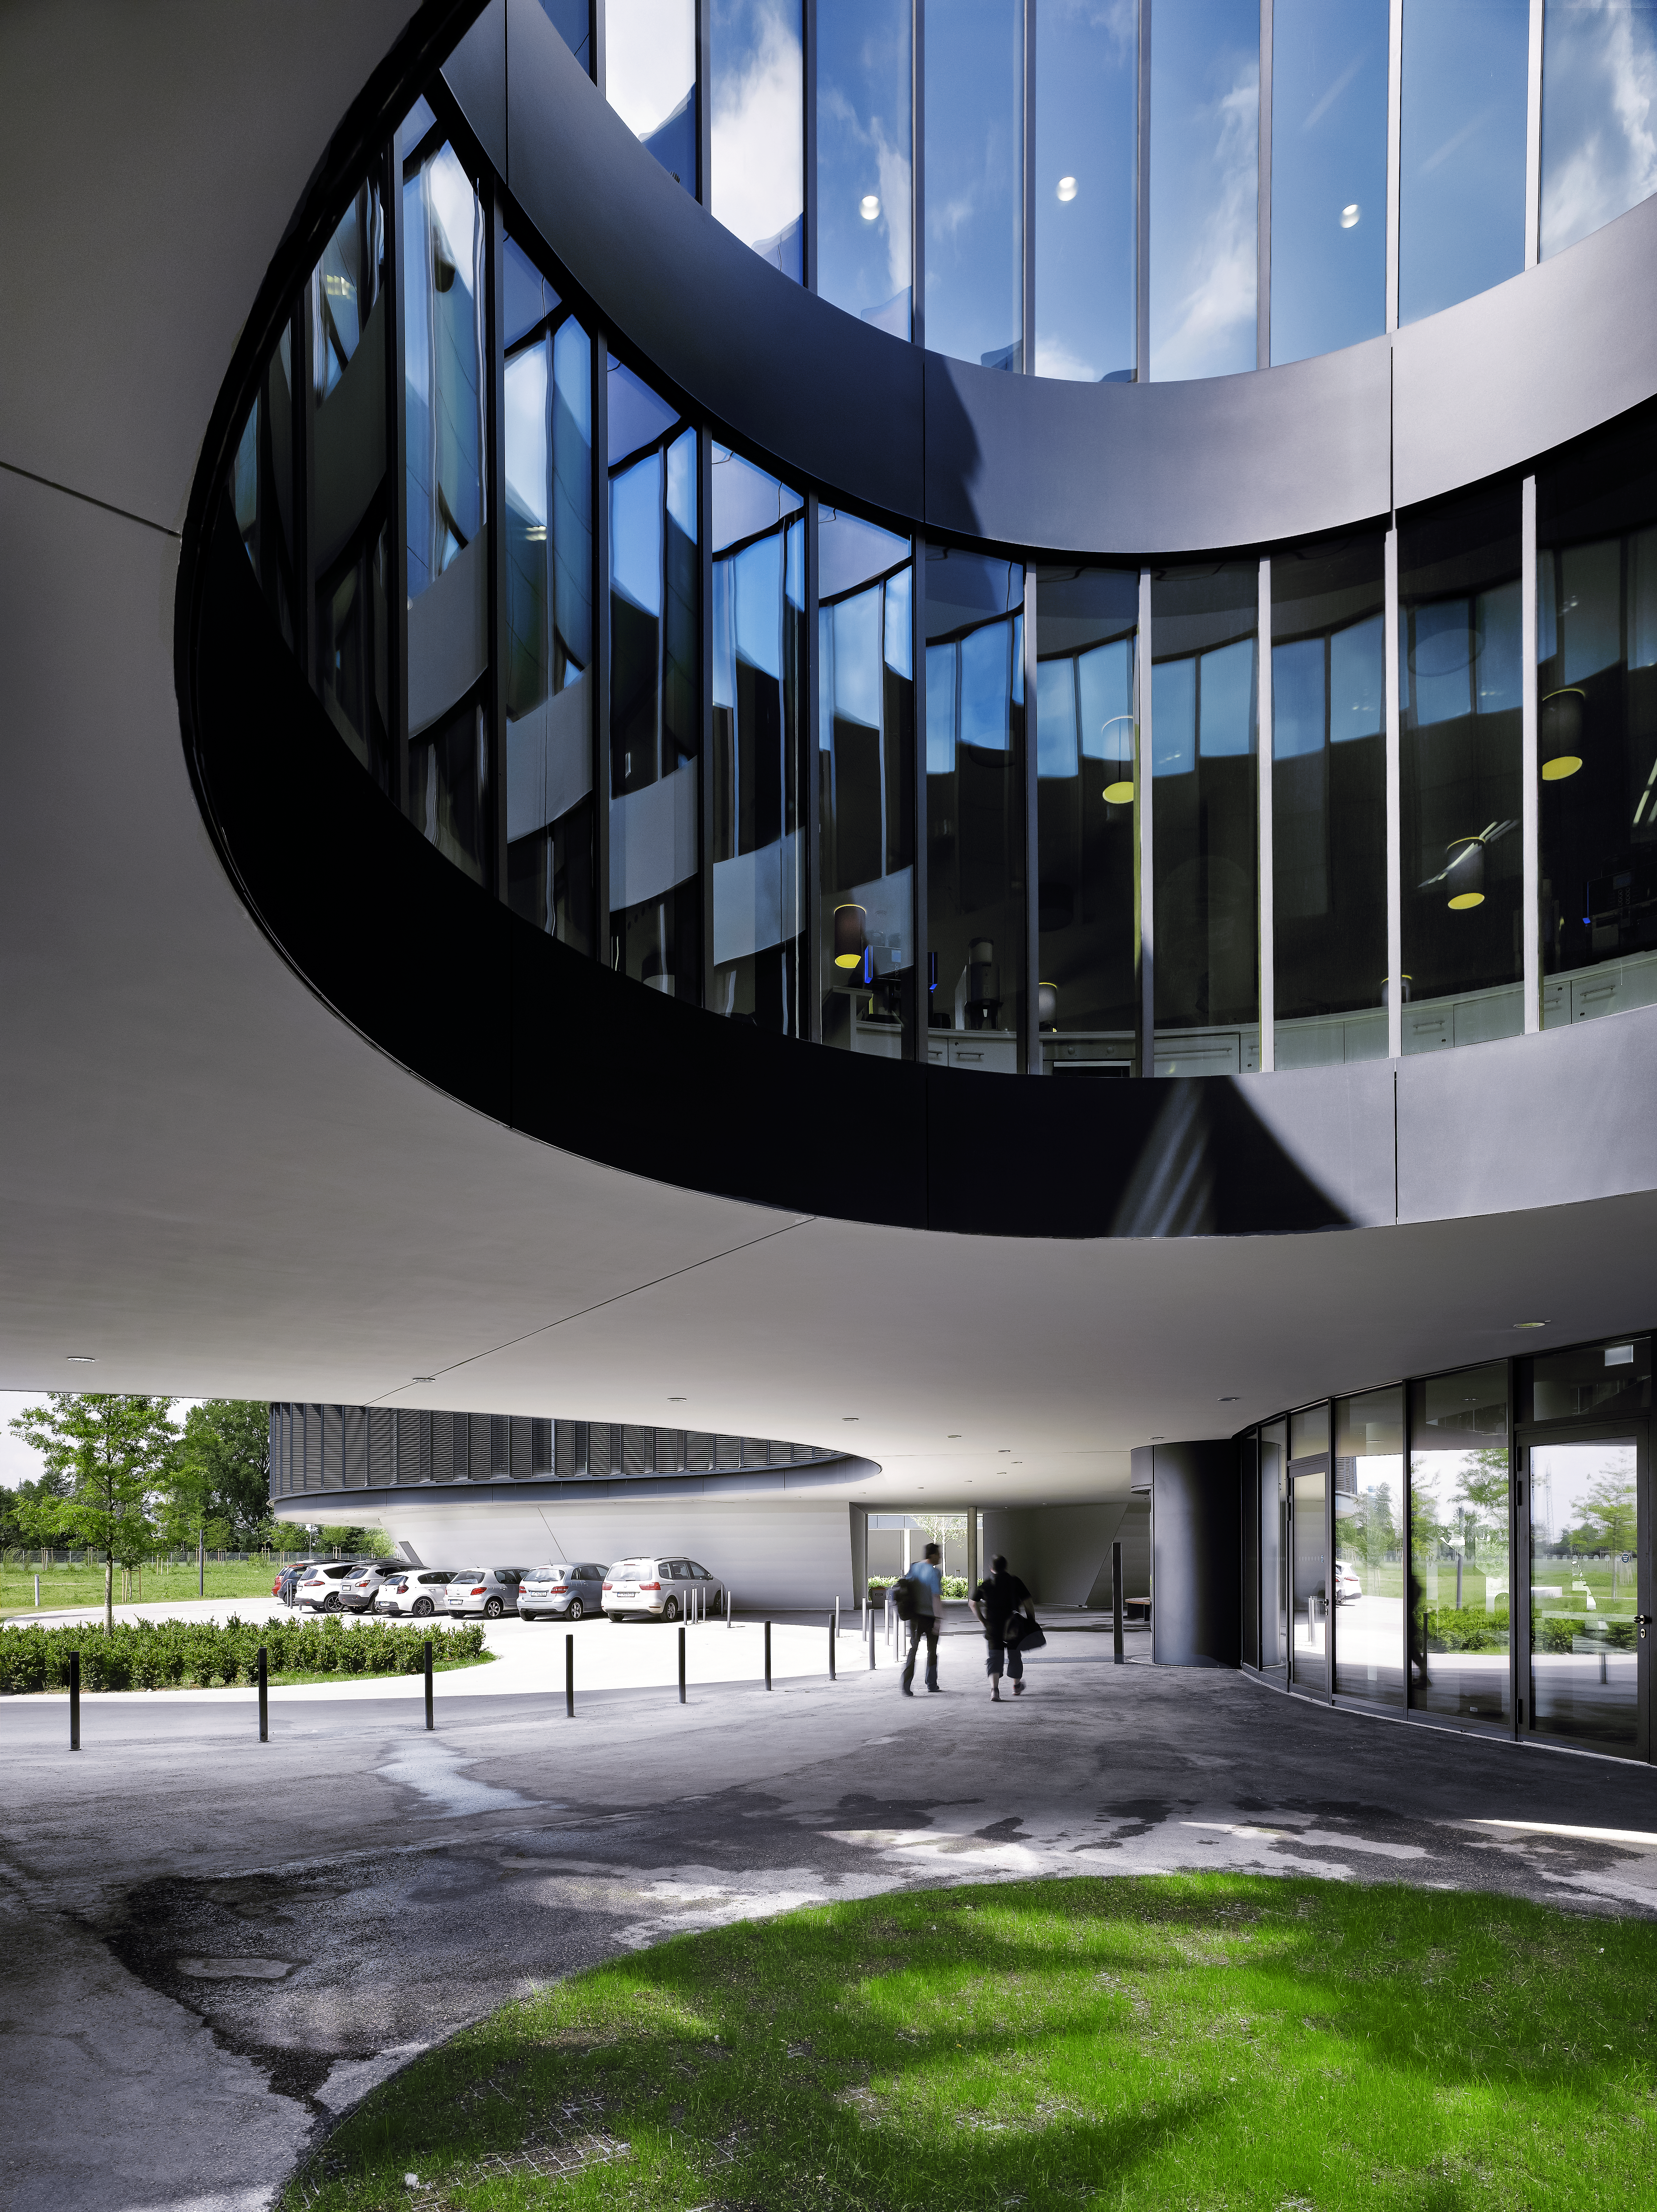

A building from the future

Like they are withstanding the forces of gravity, the new buildings of the ESO Headquarters in Garching, Germany, seem to float above the ground. In addition to the modern design, the large windows and the used technique, the buildings really seem to be from the future.

Credit: Roland Halbe/ESO